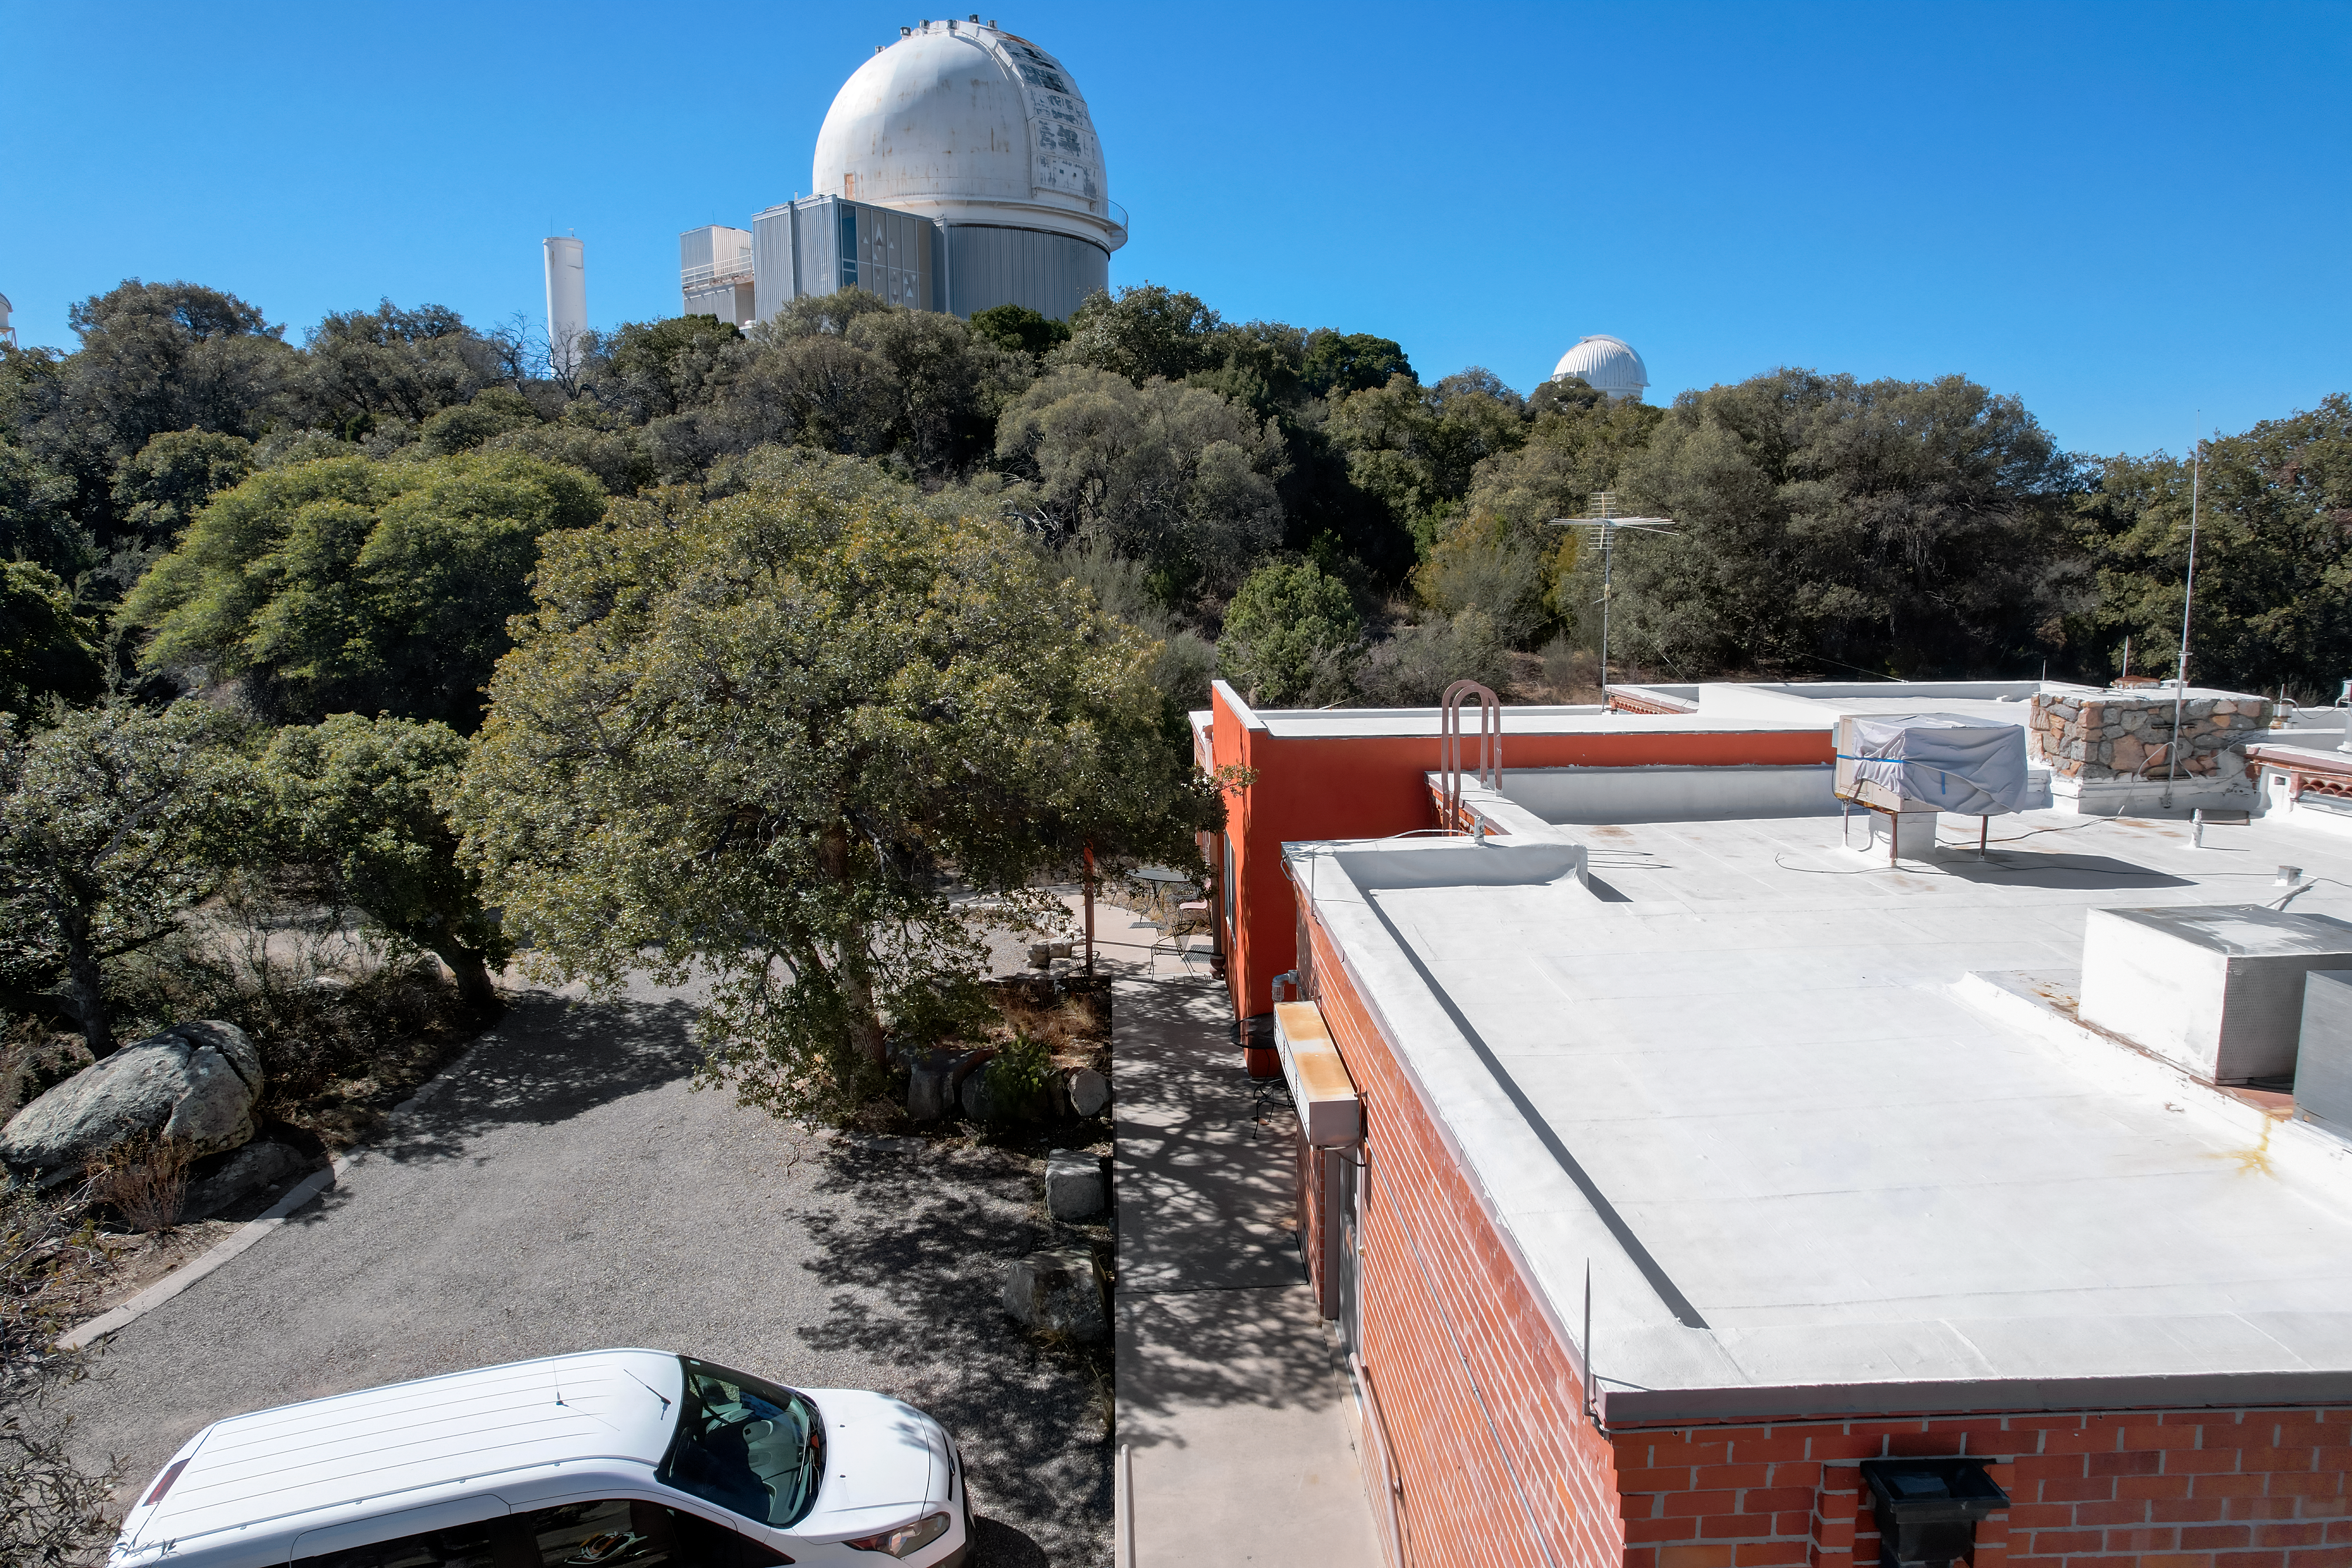

Kitt Peak National Observatory Cafeteria Roof

The view from the roof of the cafeteria at Kitt Peak National Observatory (KPNO), a Program of NSF NOIRLab, from which the KPNO 2.1-meter Telescope can be seen.

Credit: KPNO/NOIRLab/NSF/AURA/P. Marenfeld